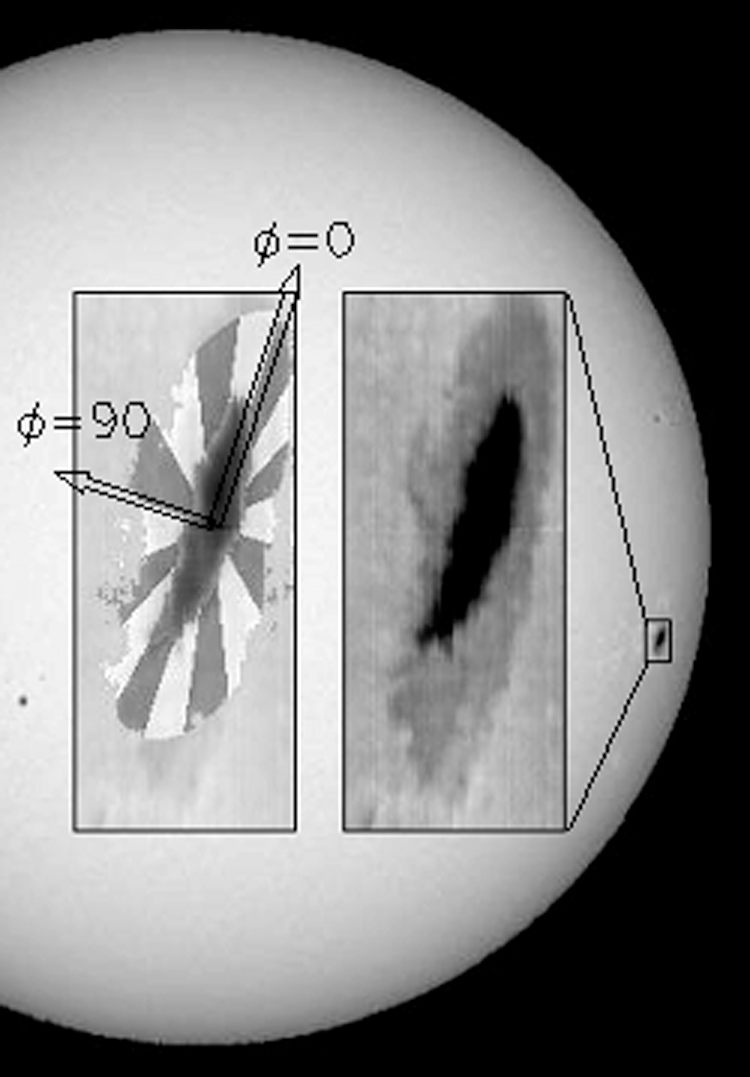

Spectra of sunspot NOAA 10008

Background image from the NSO Kitt Peak Vacuum Telescope at 869nm showing the disk position of sunspot NOAA 10008 on 29 June 2002. The two inset images show continuum maps of the spot region, with the penumbral bins and spot azimuth directions shown in the left inset. The penumbral spectra were binned in 16 azimuthal bins. An azimuth of 90 degrees is defined as toward the center of the solar disk.

See the science highlights section of the June 2003 NOAO Newsletter (currently only available in PDF format), and the companion image from the article.

Credit: NSO/AURA/NSF